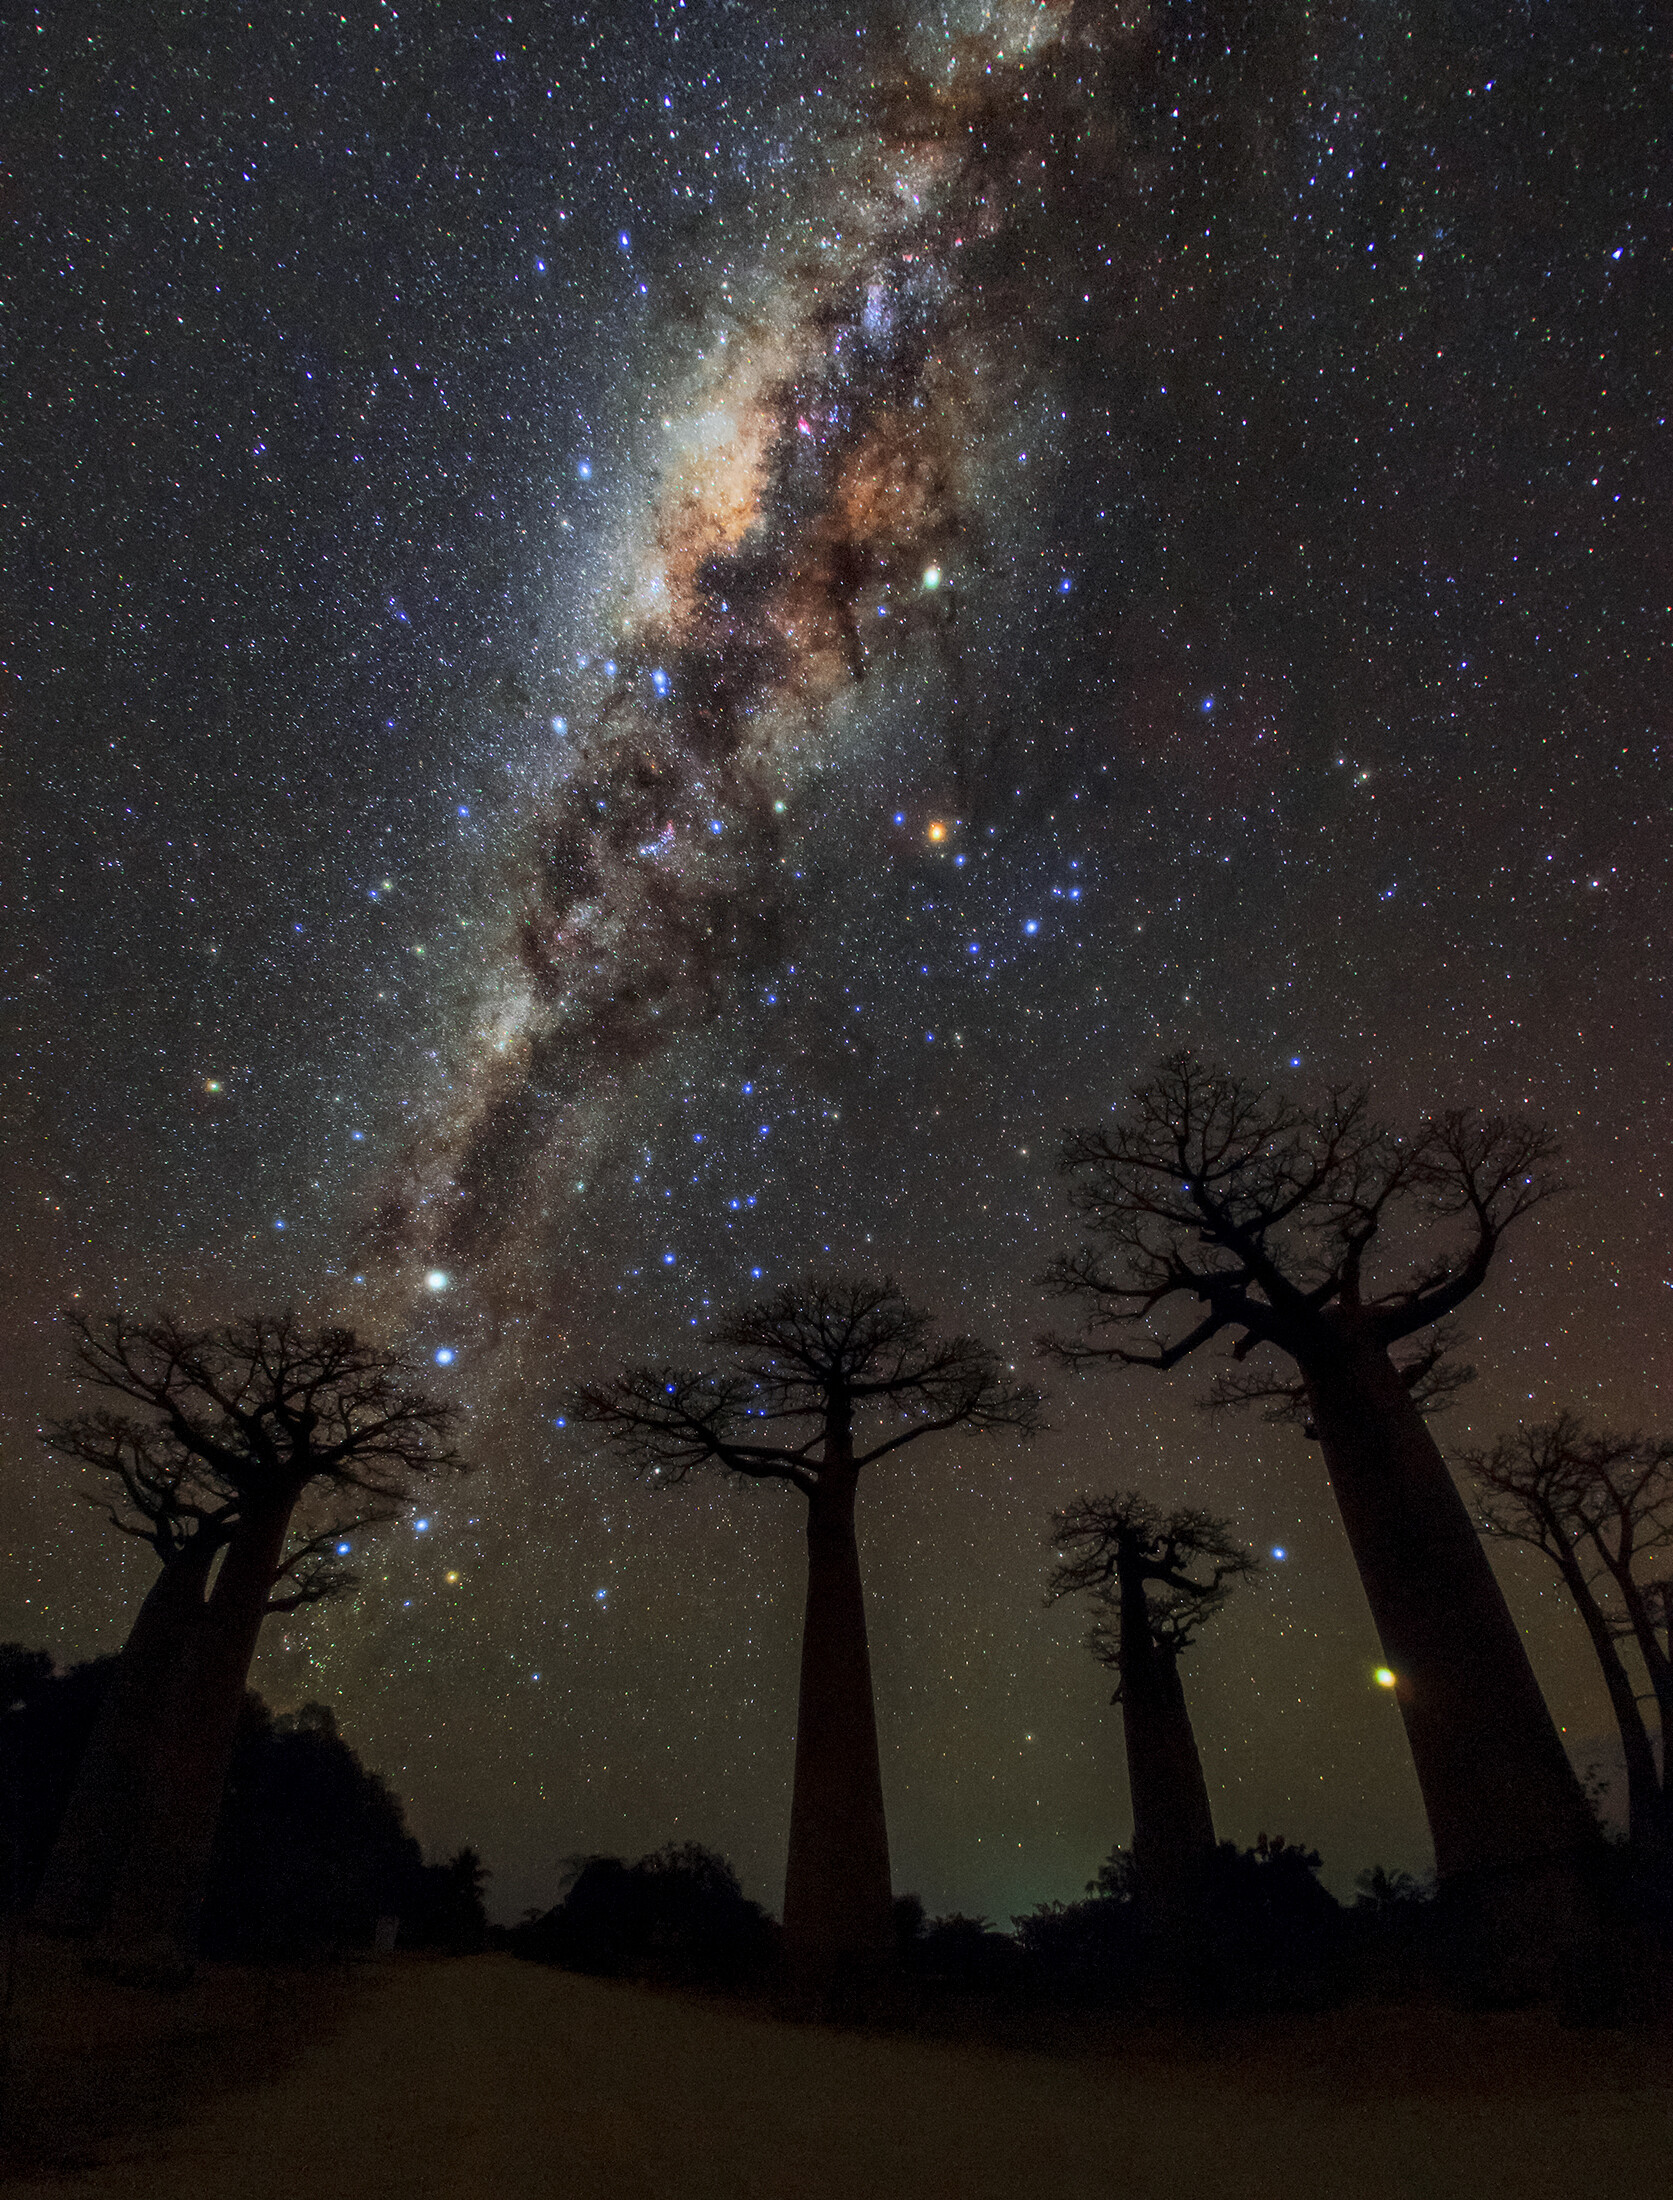

Milky Way over Avenue of Baobabs

This image taken from the Avenue of Baobabs in Morondava, Madagascar in 2017 shows the majestic band of the Milky Way galaxy. Silhouetted in the foreground are boababs, which have unusual barrel-like trunks and are known for their longevity. This image is also available in Zenodo.

Credit: Amirreza Kamkar/IAU OAE/NOIRLab